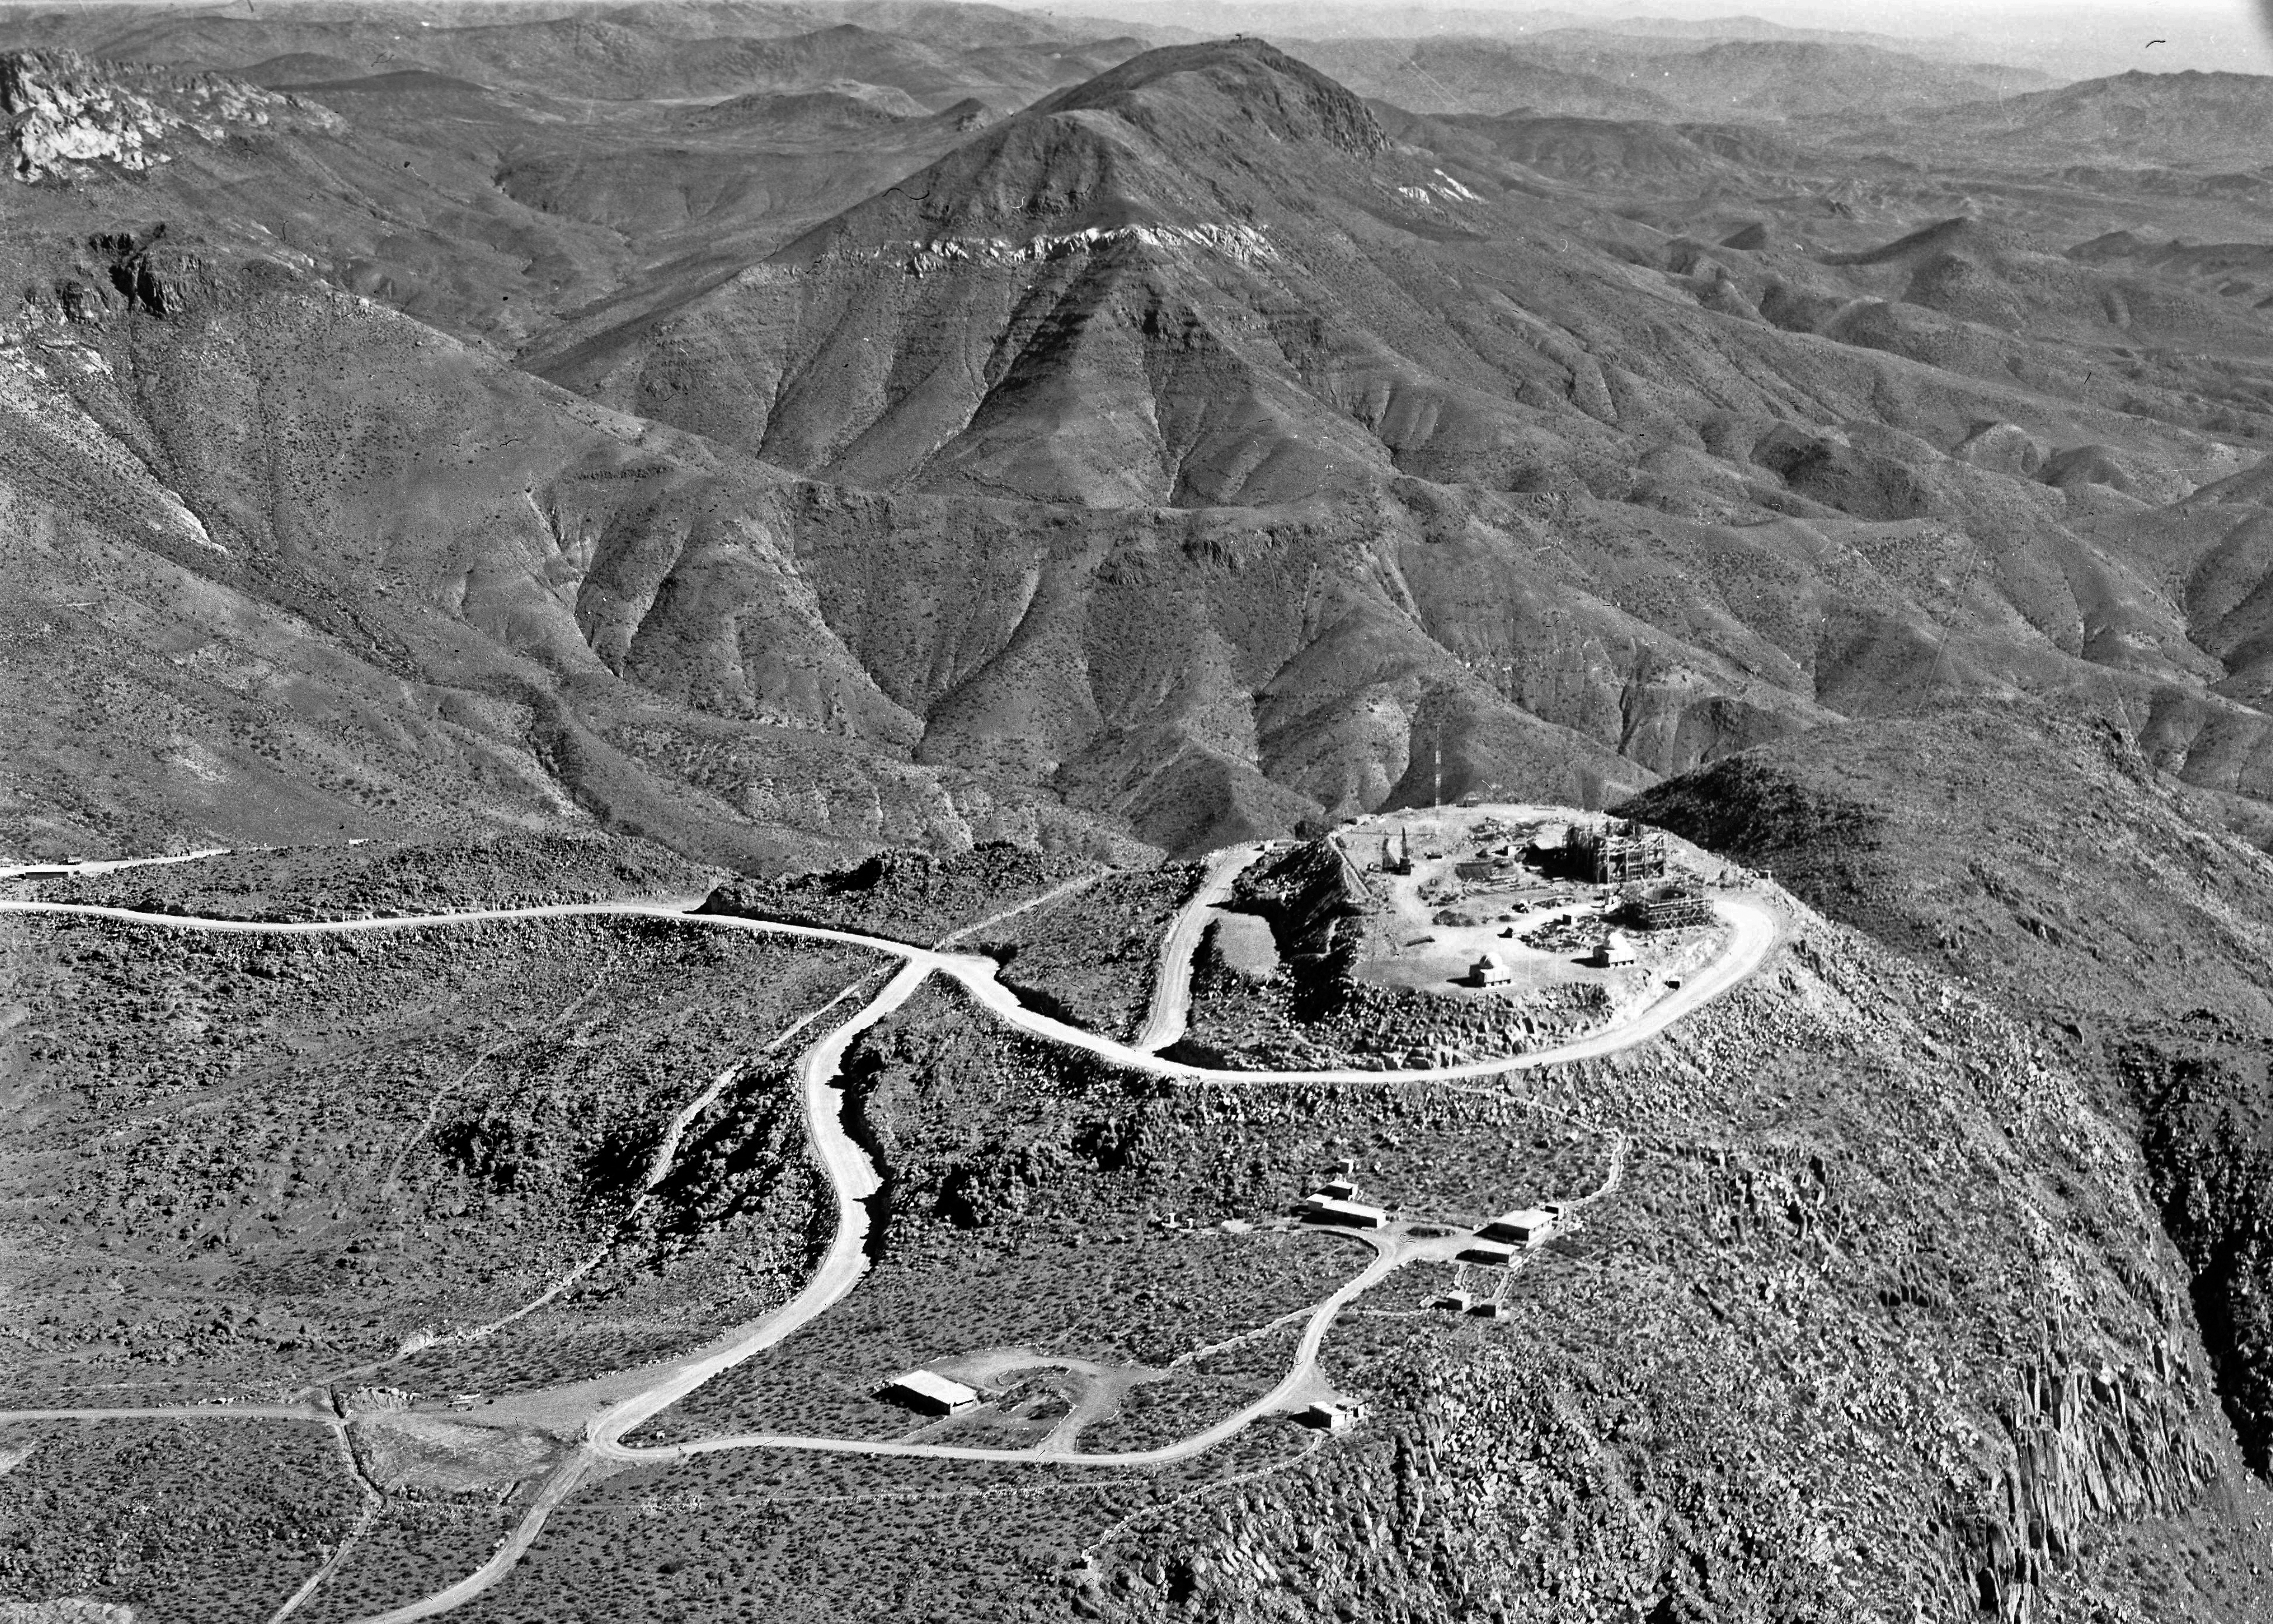

Aerial view of CTIO site looking South

Aerial view of CTIO site looking South, 9 April 1966.

Credit: CTIO/NOIRLab/NSF/AURA